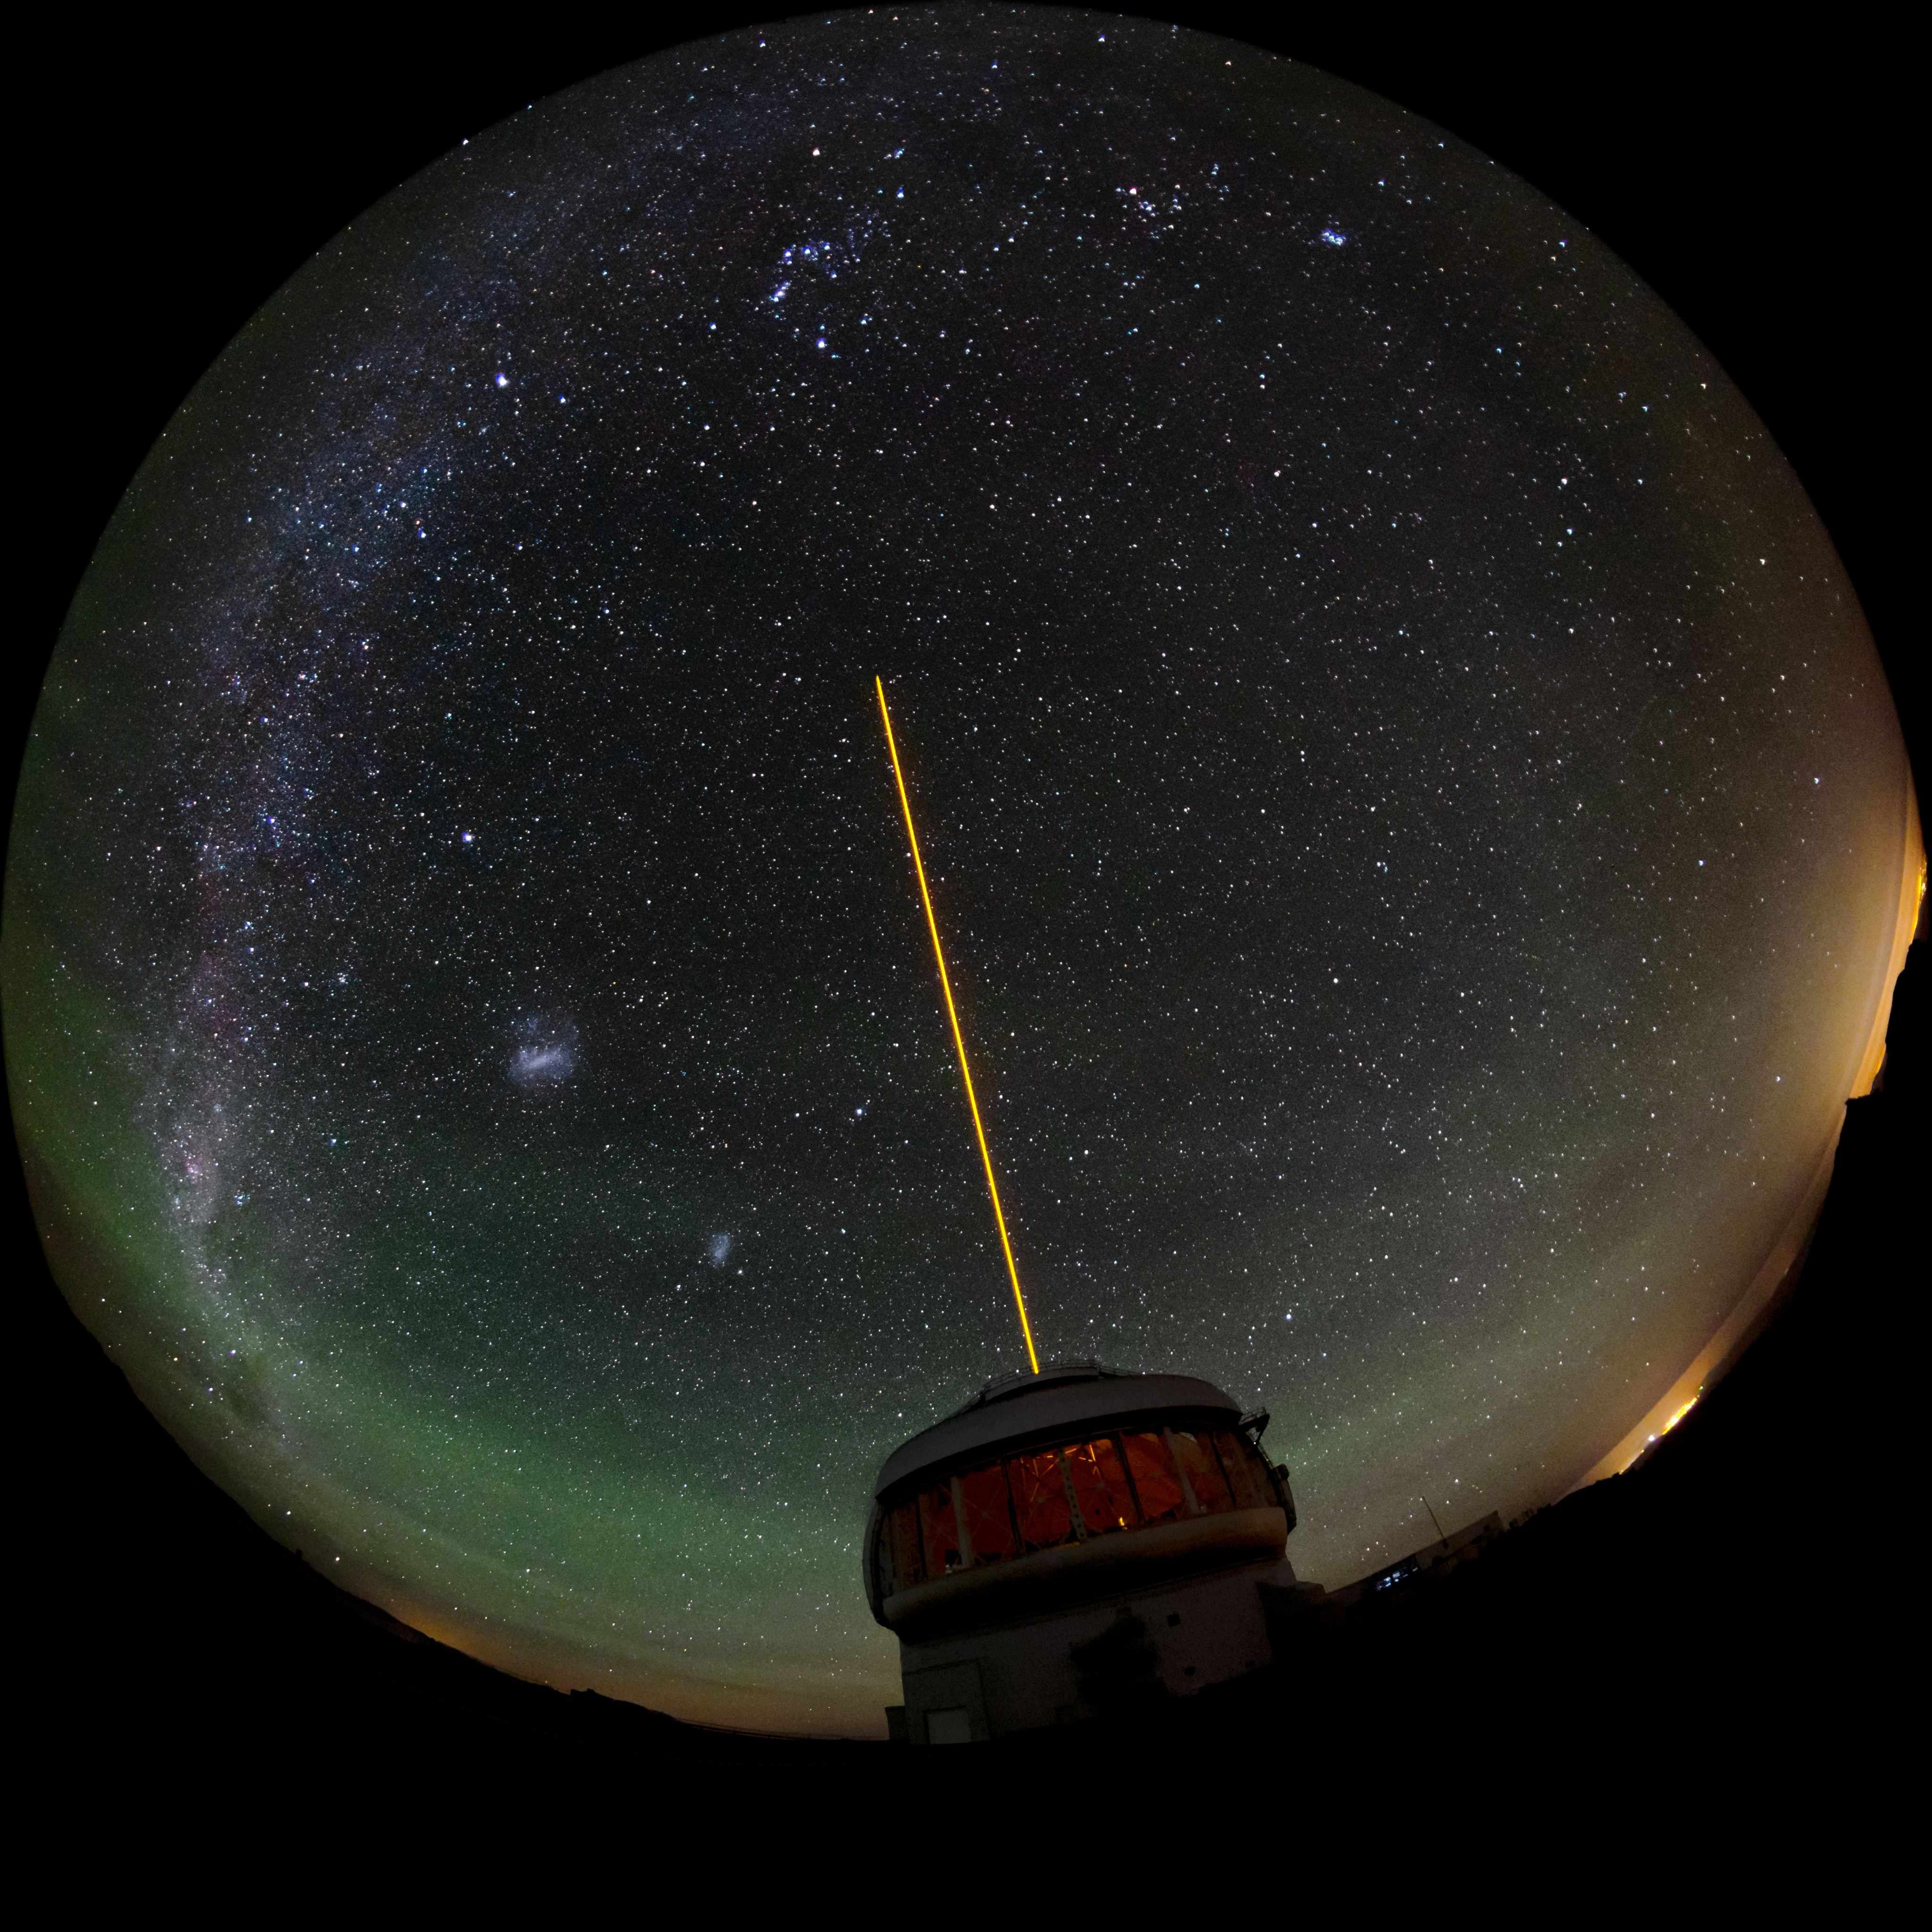

Gemini South's Laser Guide System

This photo shows Gemini South's laser guide star system in action. The laser interacts with particles in the Earth's upper atmosphere and allow for real-time corrections of the telescope's optics to compensate for atmospheric turbulence. Gemini South is a part of the International Gemini Observatory, a program of NSF NOIRLab.

Credit: International Gemini Observatory/NOIRLab/AURA/NSF/M. Paredes